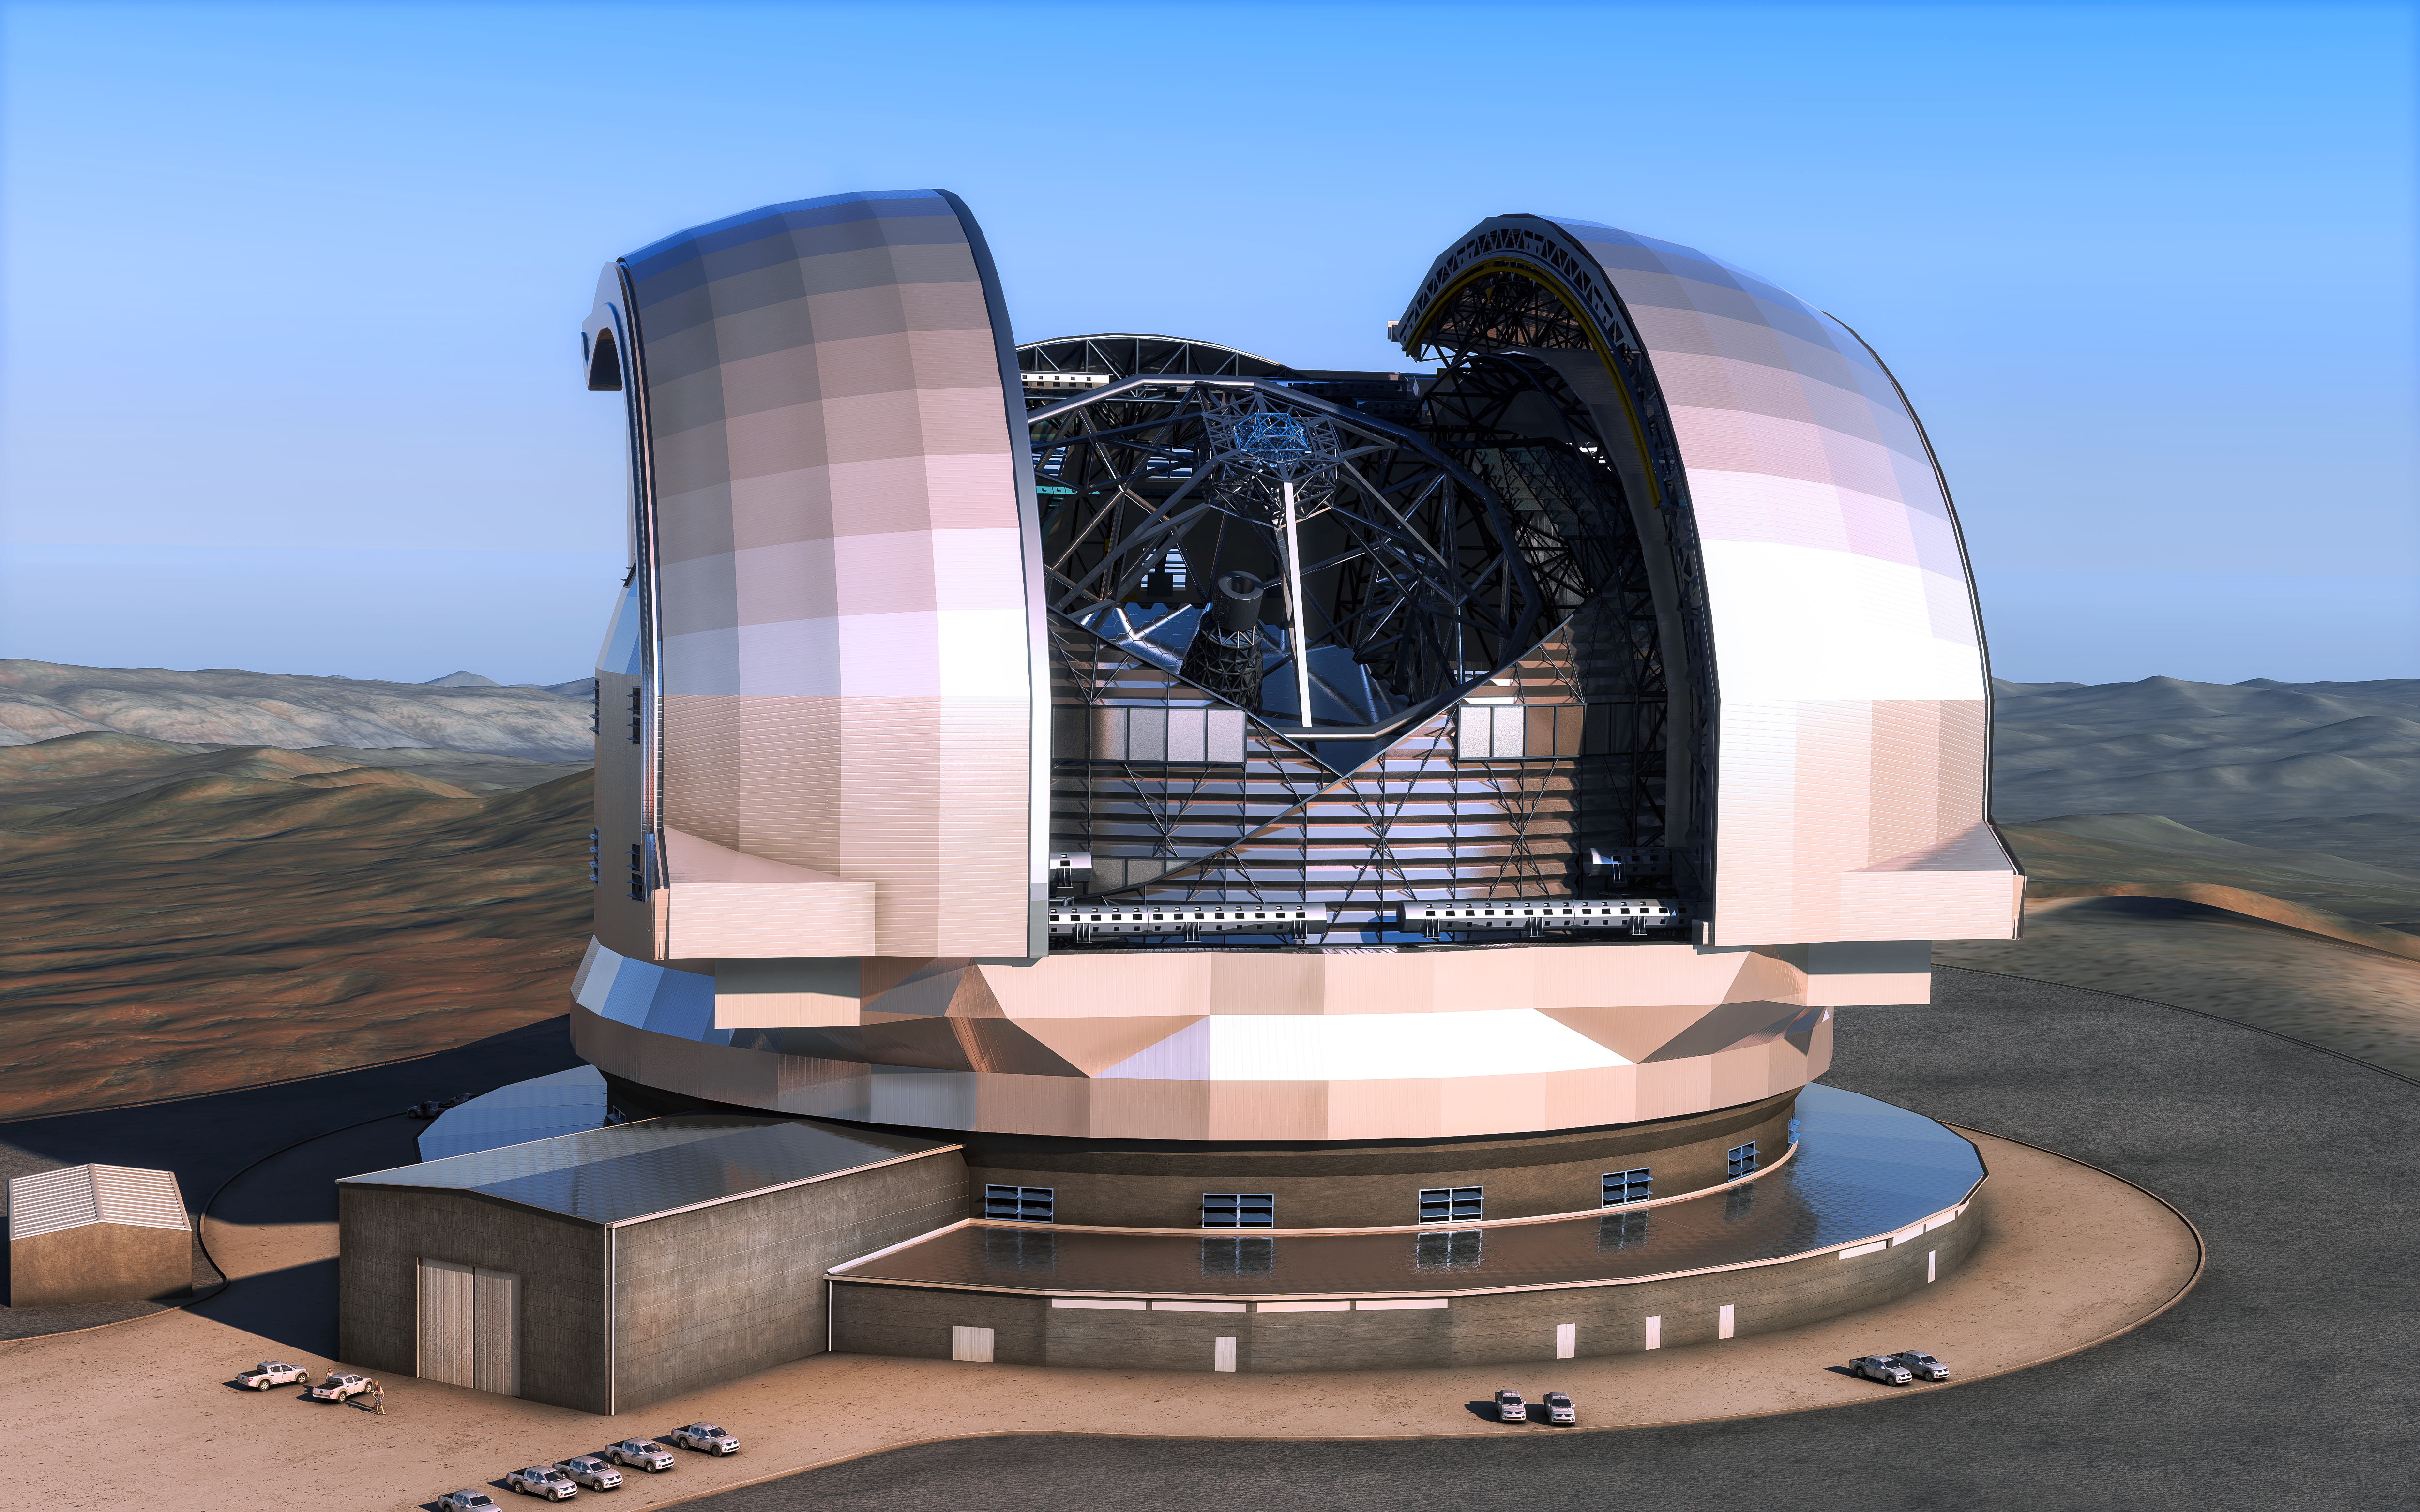

Artist’s impression of the European Extremely Large Telescope

This artist’s impression shows the European Extremely Large Telescope (E-ELT) in its enclosure. The E-ELT will be a 39-metre aperture optical and infrared telescope sited on Cerro Armazones in the Chilean Atacama Desert, 20 kilometres from ESO’s Very Large Telescope on Cerro Paranal. It will be the world’s largest “eye on the sky”. The design for the E-ELT shown here is preliminary.

Credit: ESO/L. Calçada